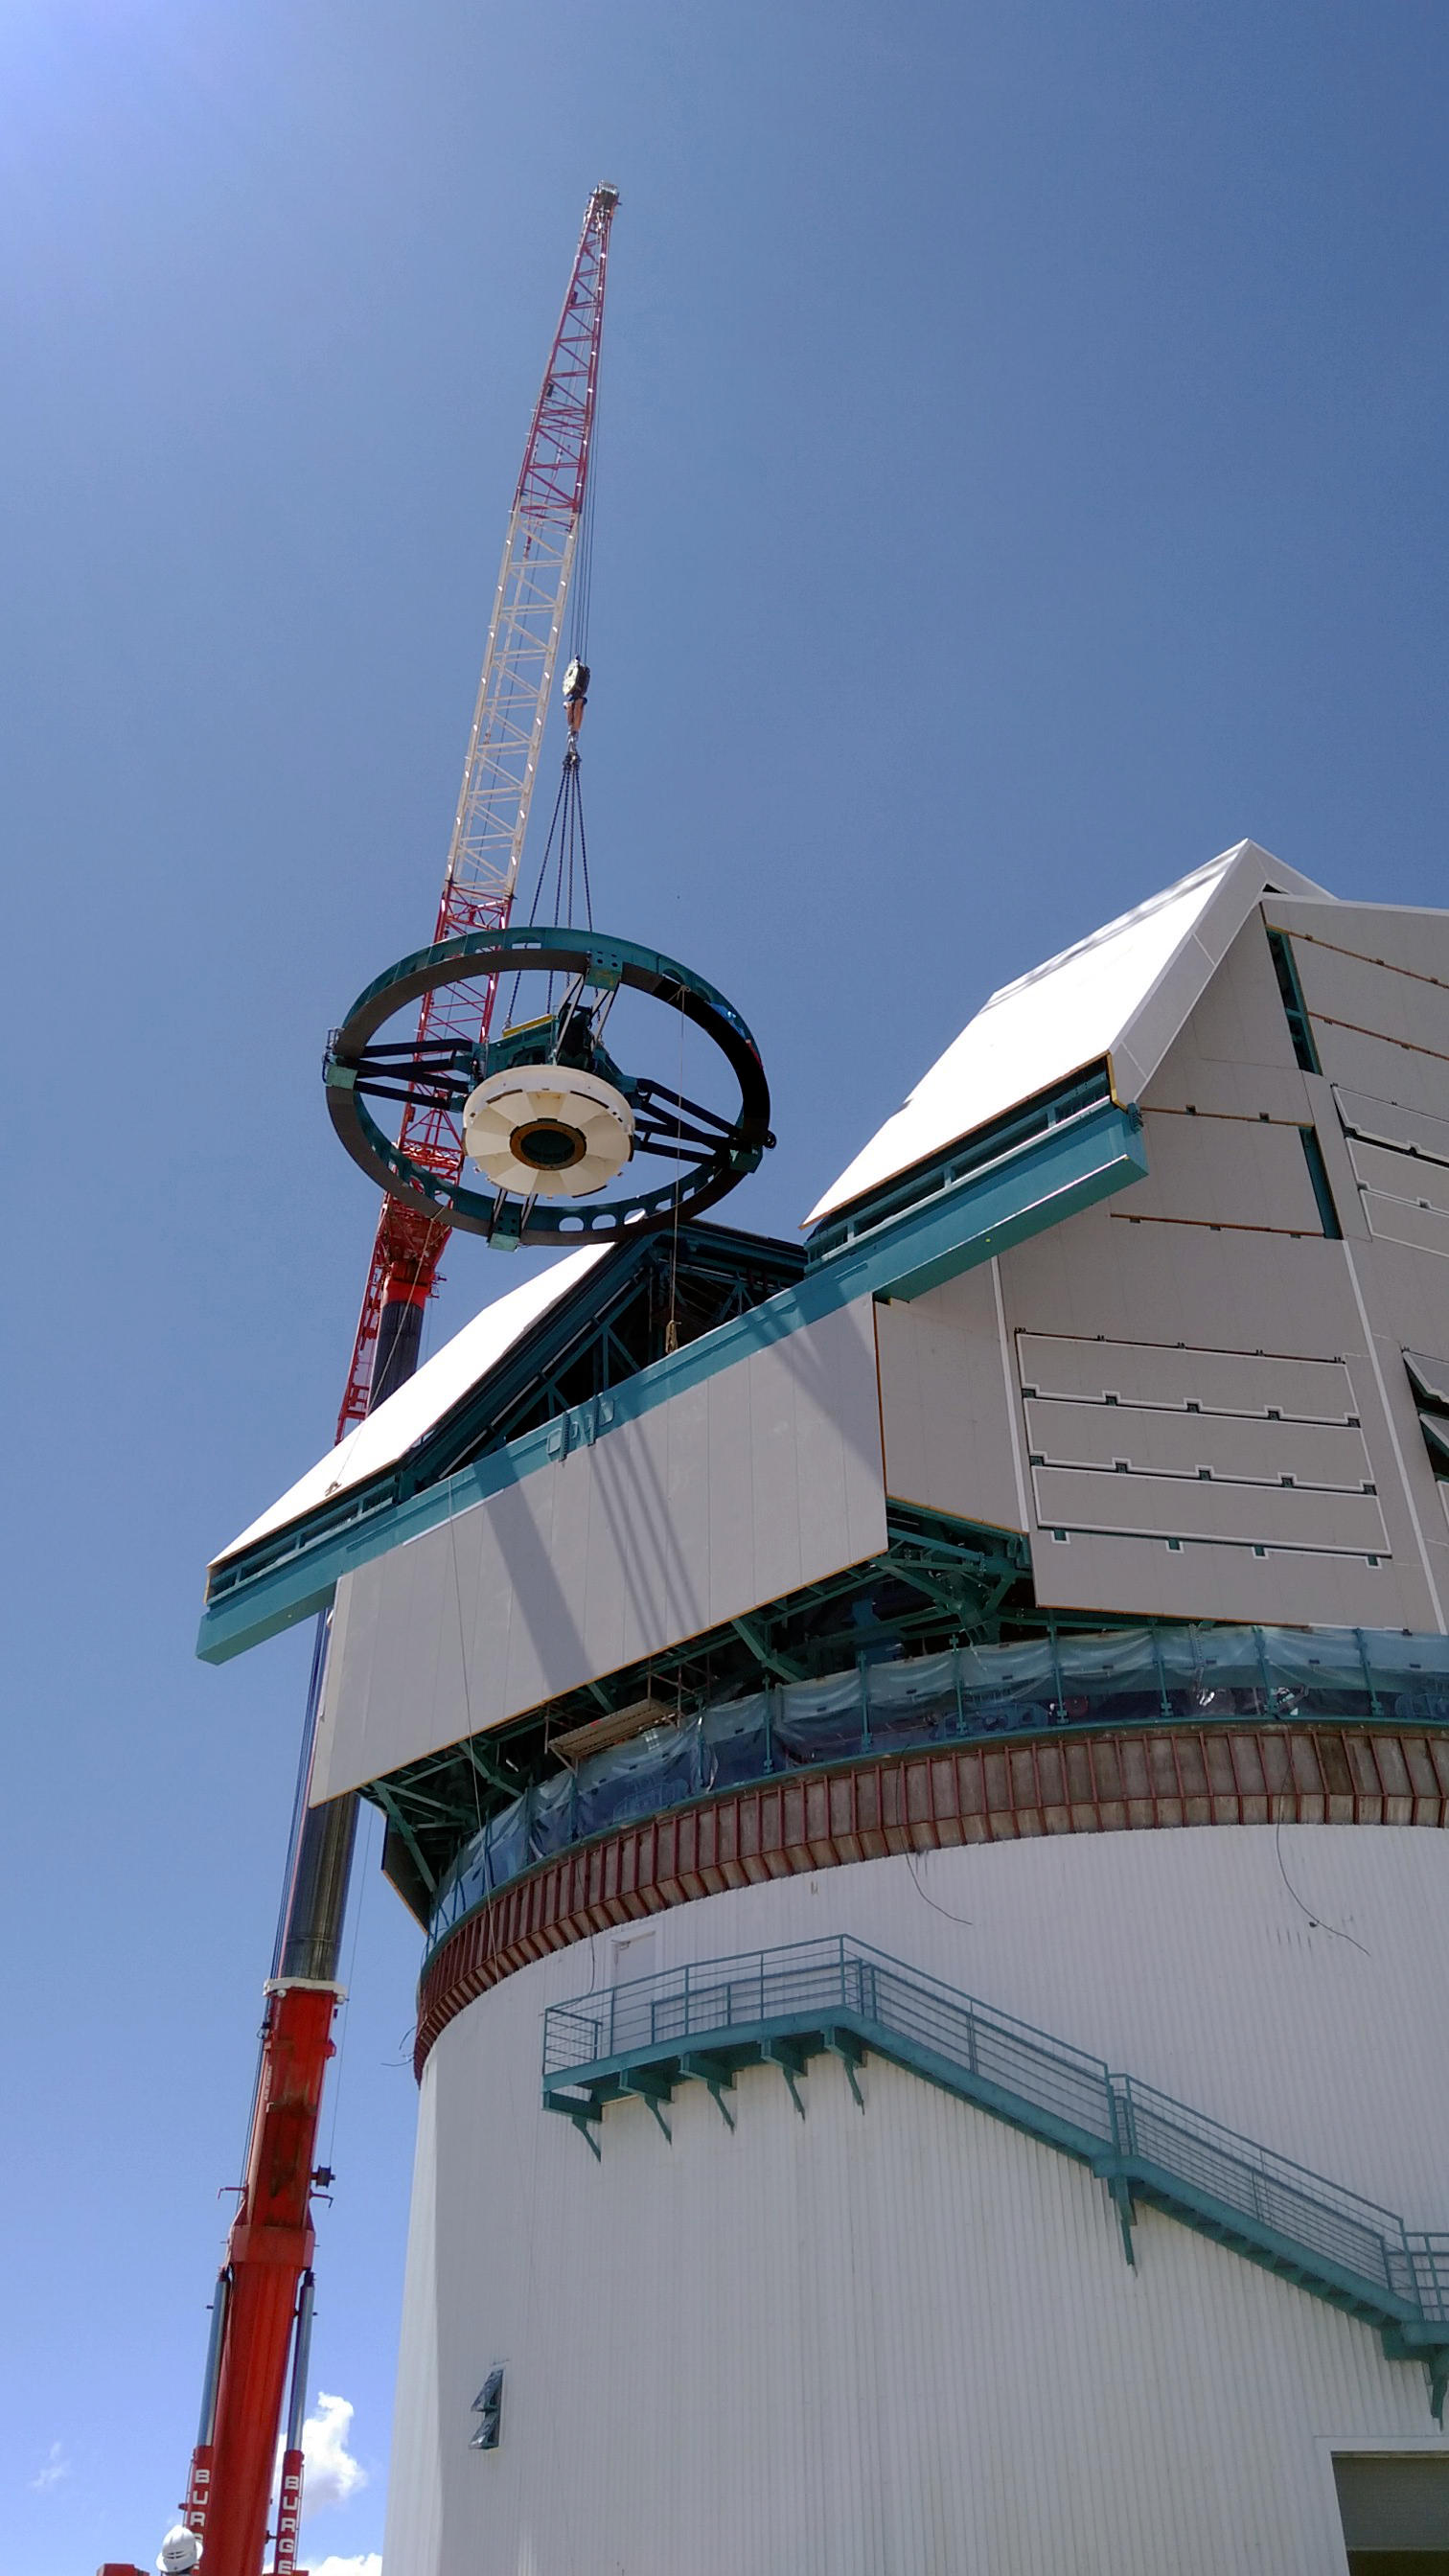

The Rubin Top-End Assembly in March 2021

The Top-End Assembly (TEA) for the Telescope Mount Assembly (TMA) was lifted by crane into the observatory dome and installed on the TMA on March 2nd. The task was completed successfully and was a highly celebrated milestone for Rubin Observatory;

Credit: Rubin Obs/NSF/AURA